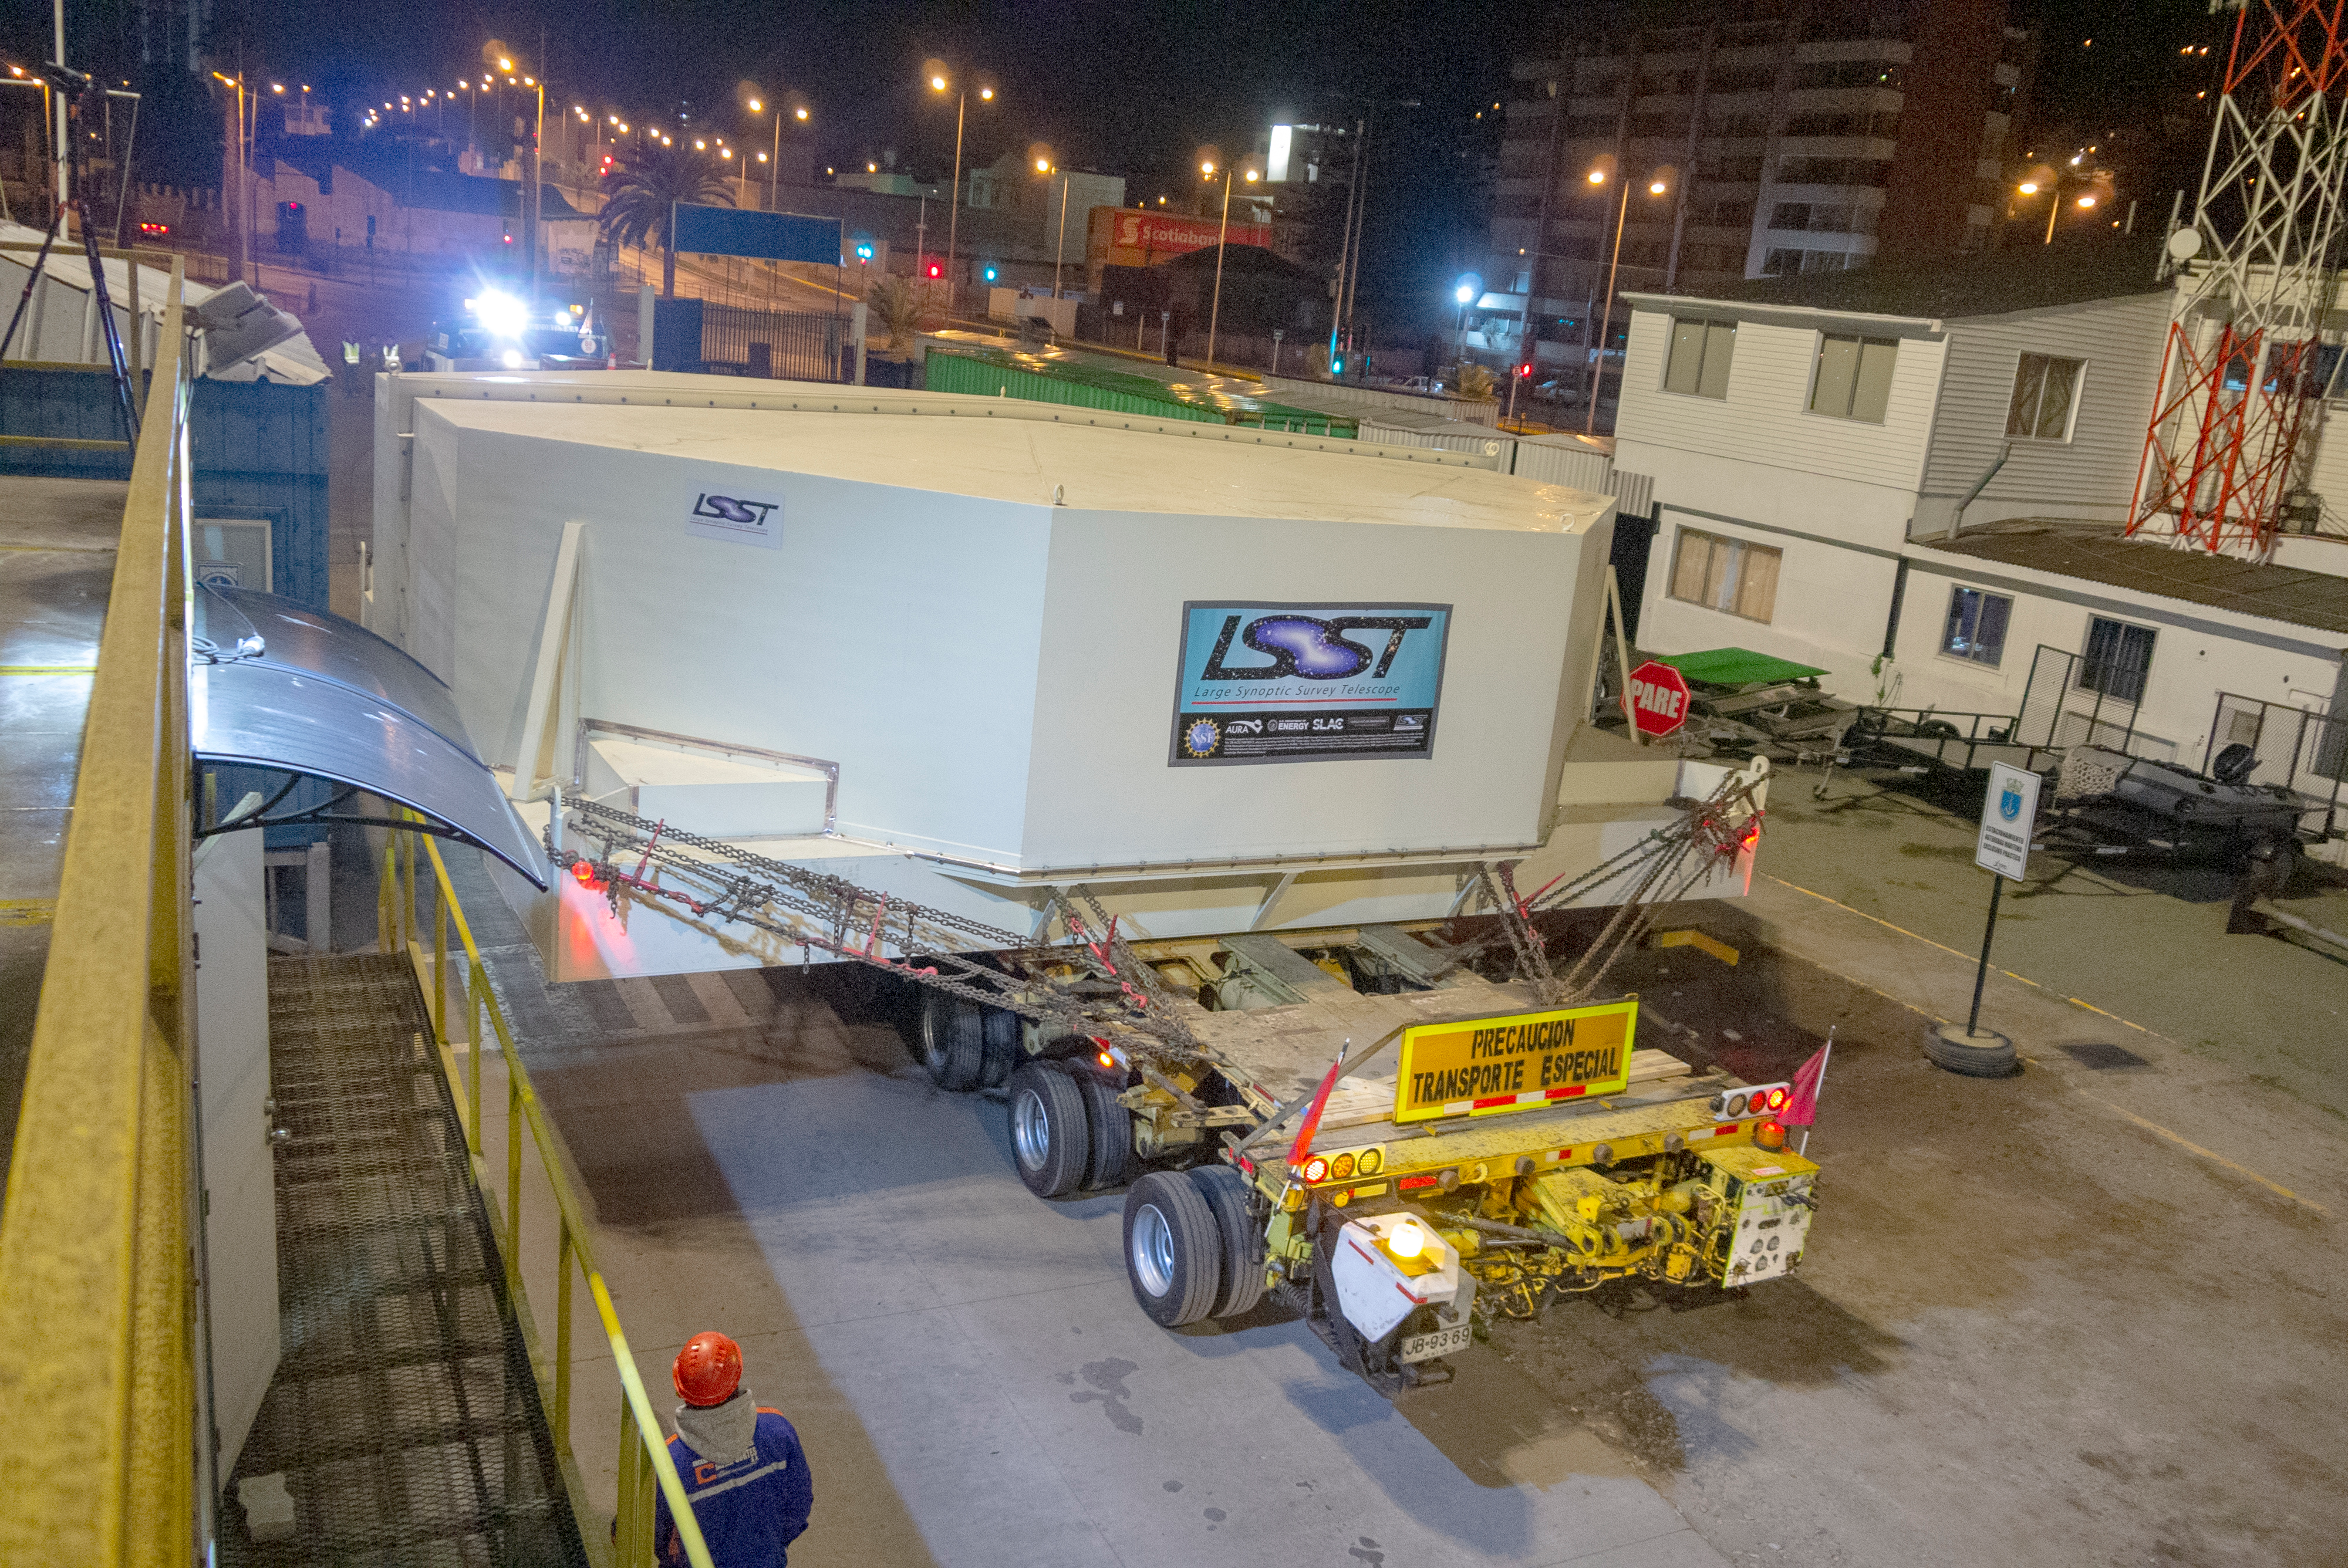

M1M3 Arrives in Chile

The LSST Primary/Tertiary Mirror (M1M3) arrived in the port of Coquimbo on May 7, and was transported to the LSST summit facility building over the next several days. It arrived on the summit on May 11, 2019.

Credit: Rubin Observatory/NSF/AURA